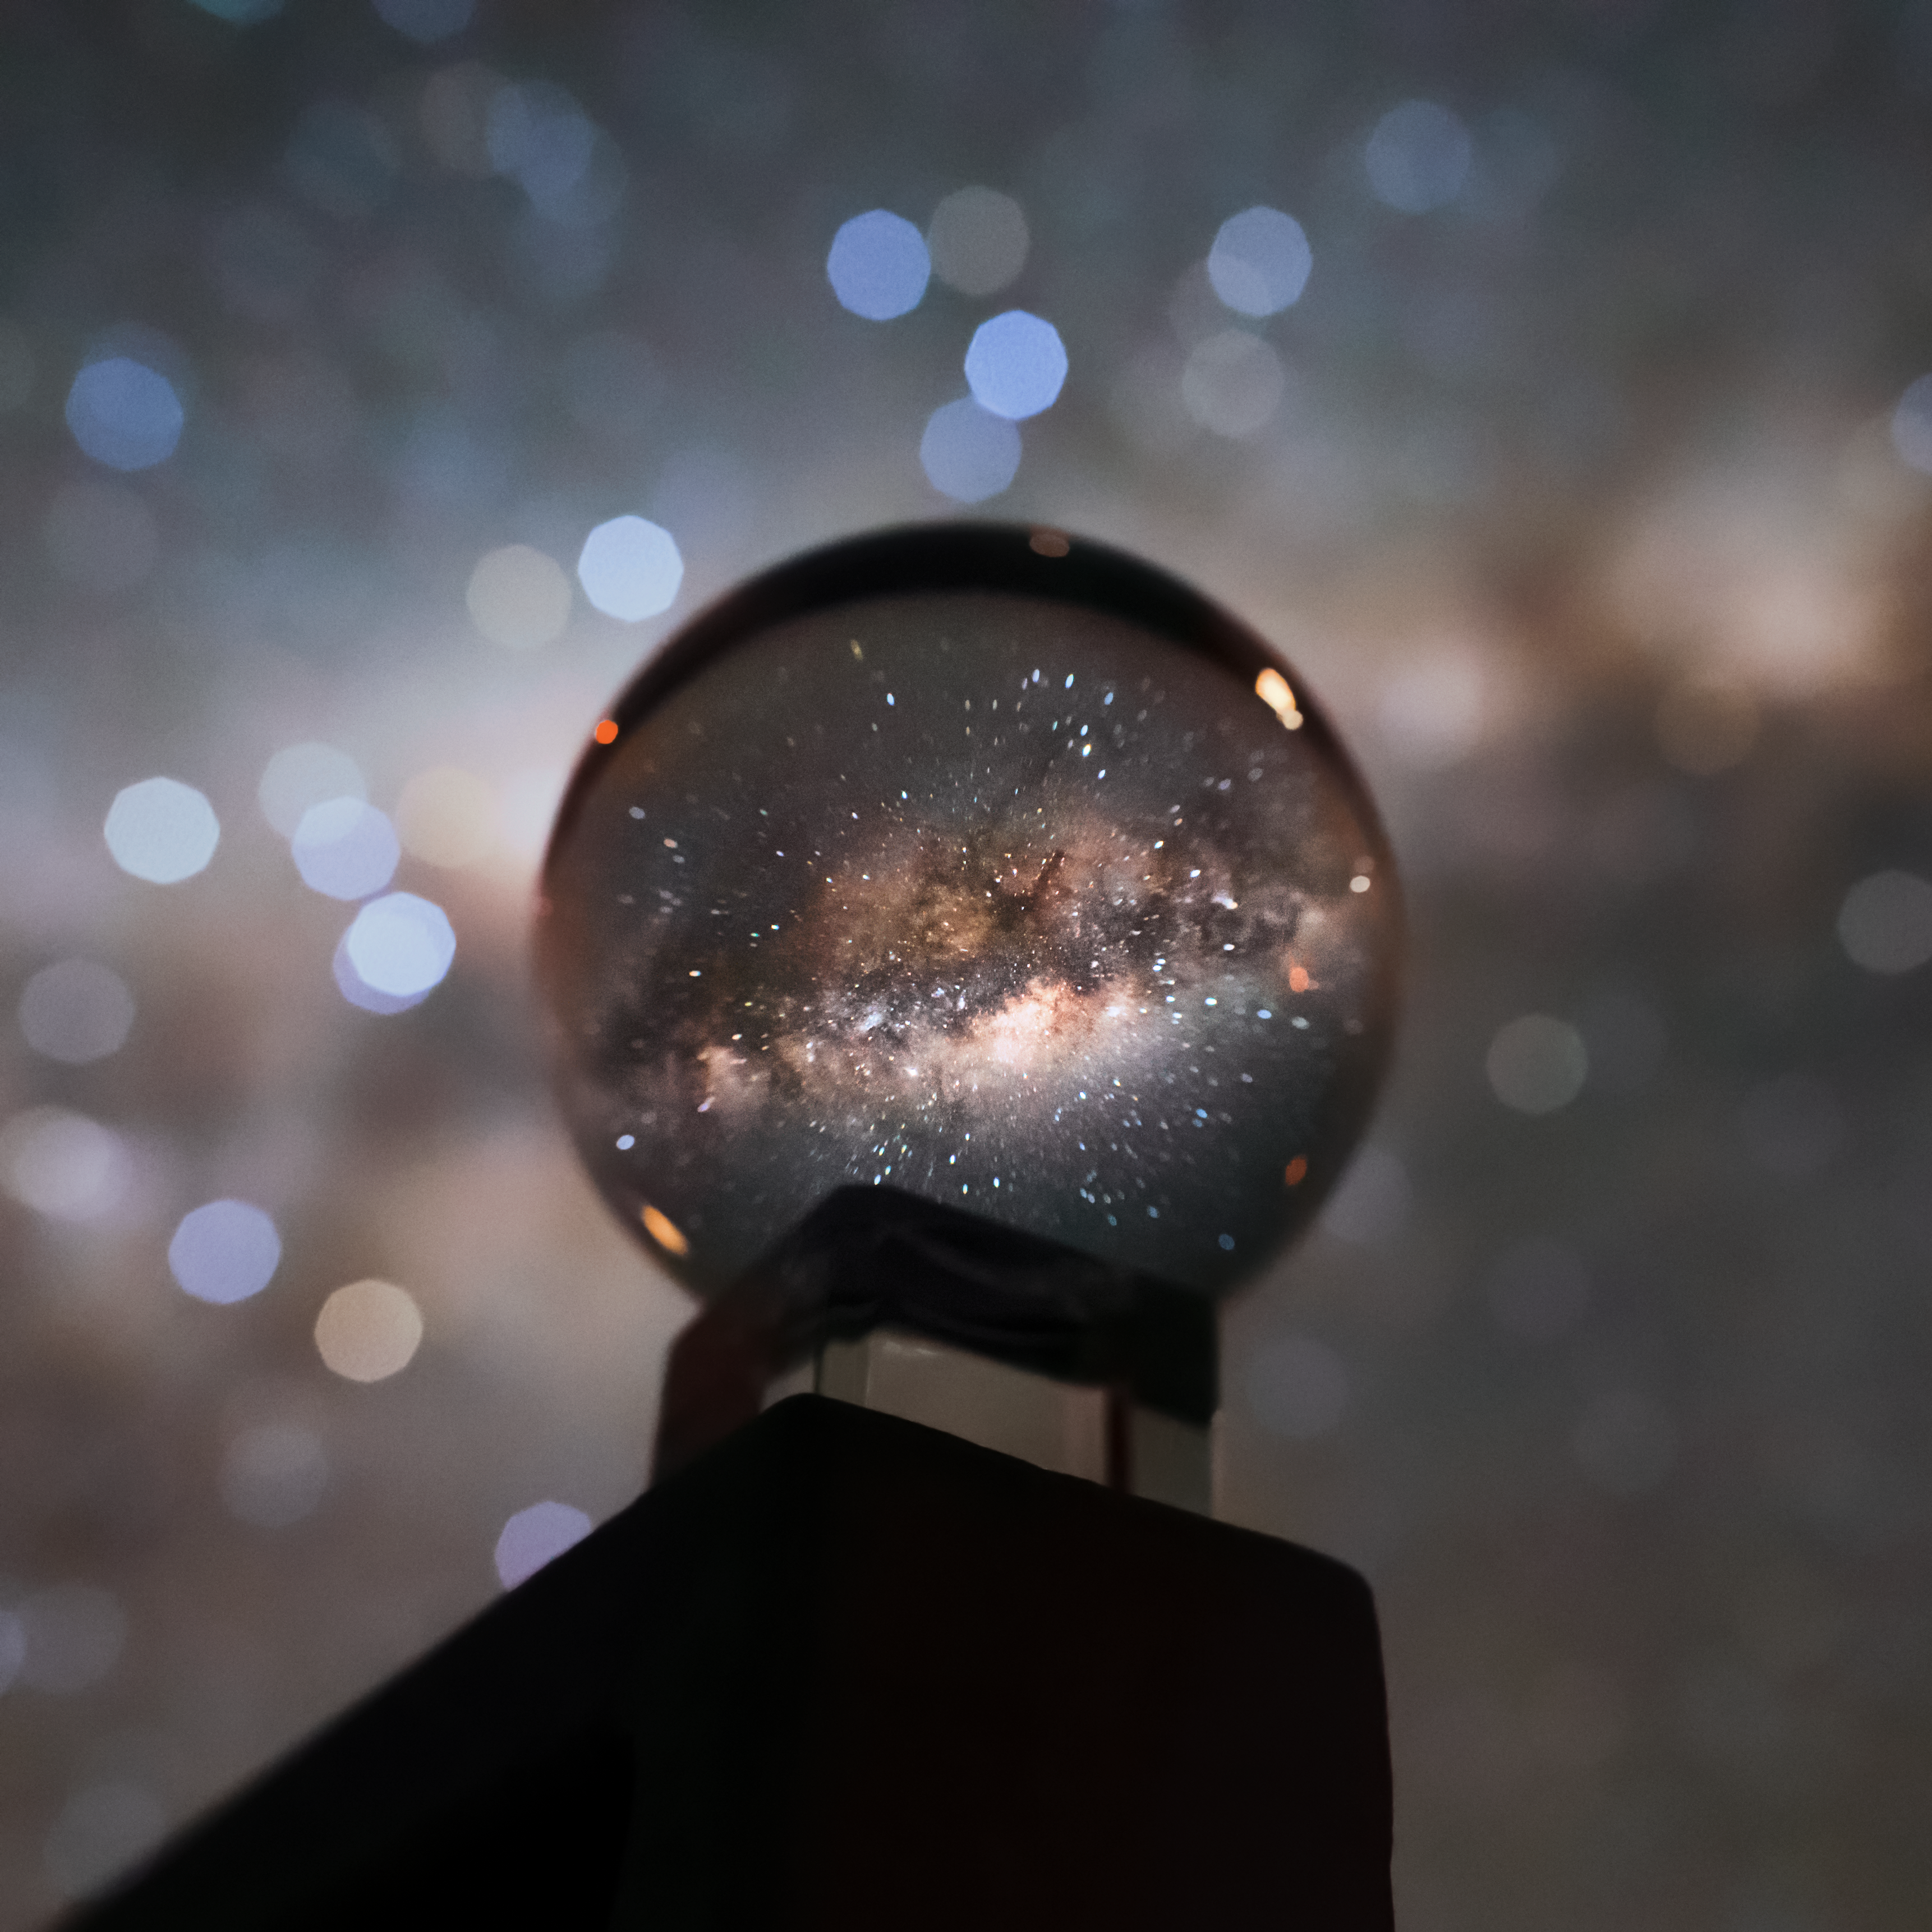

Through a crystal ball

The wonders of the cosmos have inspired awe since the dawn of time. Thousands of years ago, ancient civilisations observed celestial objects to mark the seasons and time, to weave myths and stories, and to make sense of the cosmos around them — and modern-day stargazers are captivated by the beauty and mystery of the night sky in the very same way.

We have been turning camera lenses to the skies since the emergence of early forms of photography, hoping to capture the spectacle of a dark sky dotted with myriad pinpricks of light. But it wasn’t until 1850 that the first star was captured on camera. The following decades saw the development of increasingly complex camera equipment, and images of celestial objects and phenomena created using light from across the electromagnetic spectrum have since become the cornerstone of modern astronomy.

This beautiful photograph of the glimmering arch of the Milky Way as seen through a crystal ball, shining with billions of stars and entwined patches of gas and dust, offers an intriguing perspective on our home galaxy. It was taken by ESO’s Photo Ambassador Juan Carlos Muñoz-Mateos, who hopes to “help others feel what it’s like to look at the night sky from one of the darkest and most barren locations on Earth” — the Atacama Desert, home of ESO’s Paranal Observatory.

Credit: Juan Carlos Muñoz-Mateos/ESO